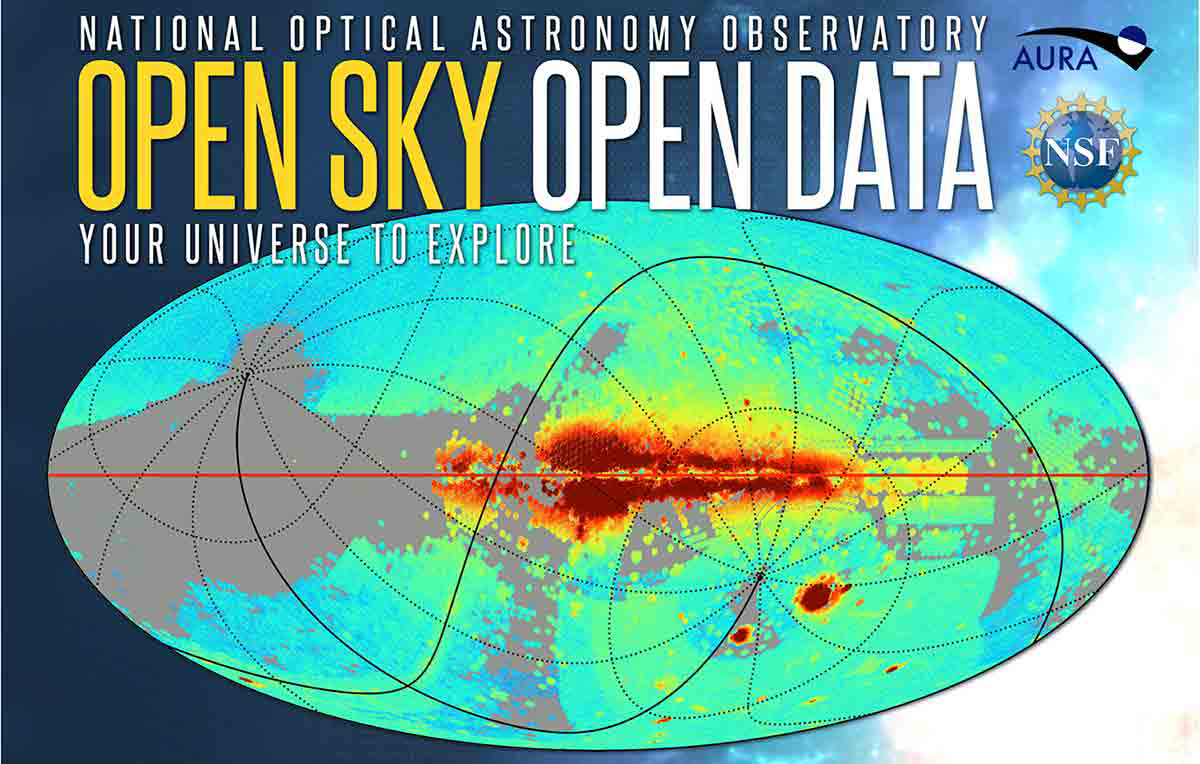

Open Sky, Open Data

A new generation of sky surveys offers new frontiers for exploration and discovery, and NOAO’s Data Lab is ready to assist! Version 2.0 of the Data Lab’s Science Platform, released this month, features new datasets, including the 30 billion measurements in the NOAO Source Catalog. The above movie shows the developing exposure map of data in the NOAO archive and illustrates the build up of a crowd-sourced survey of the sky.

Credit: K. Olsen & NOAO/AURA/NSF